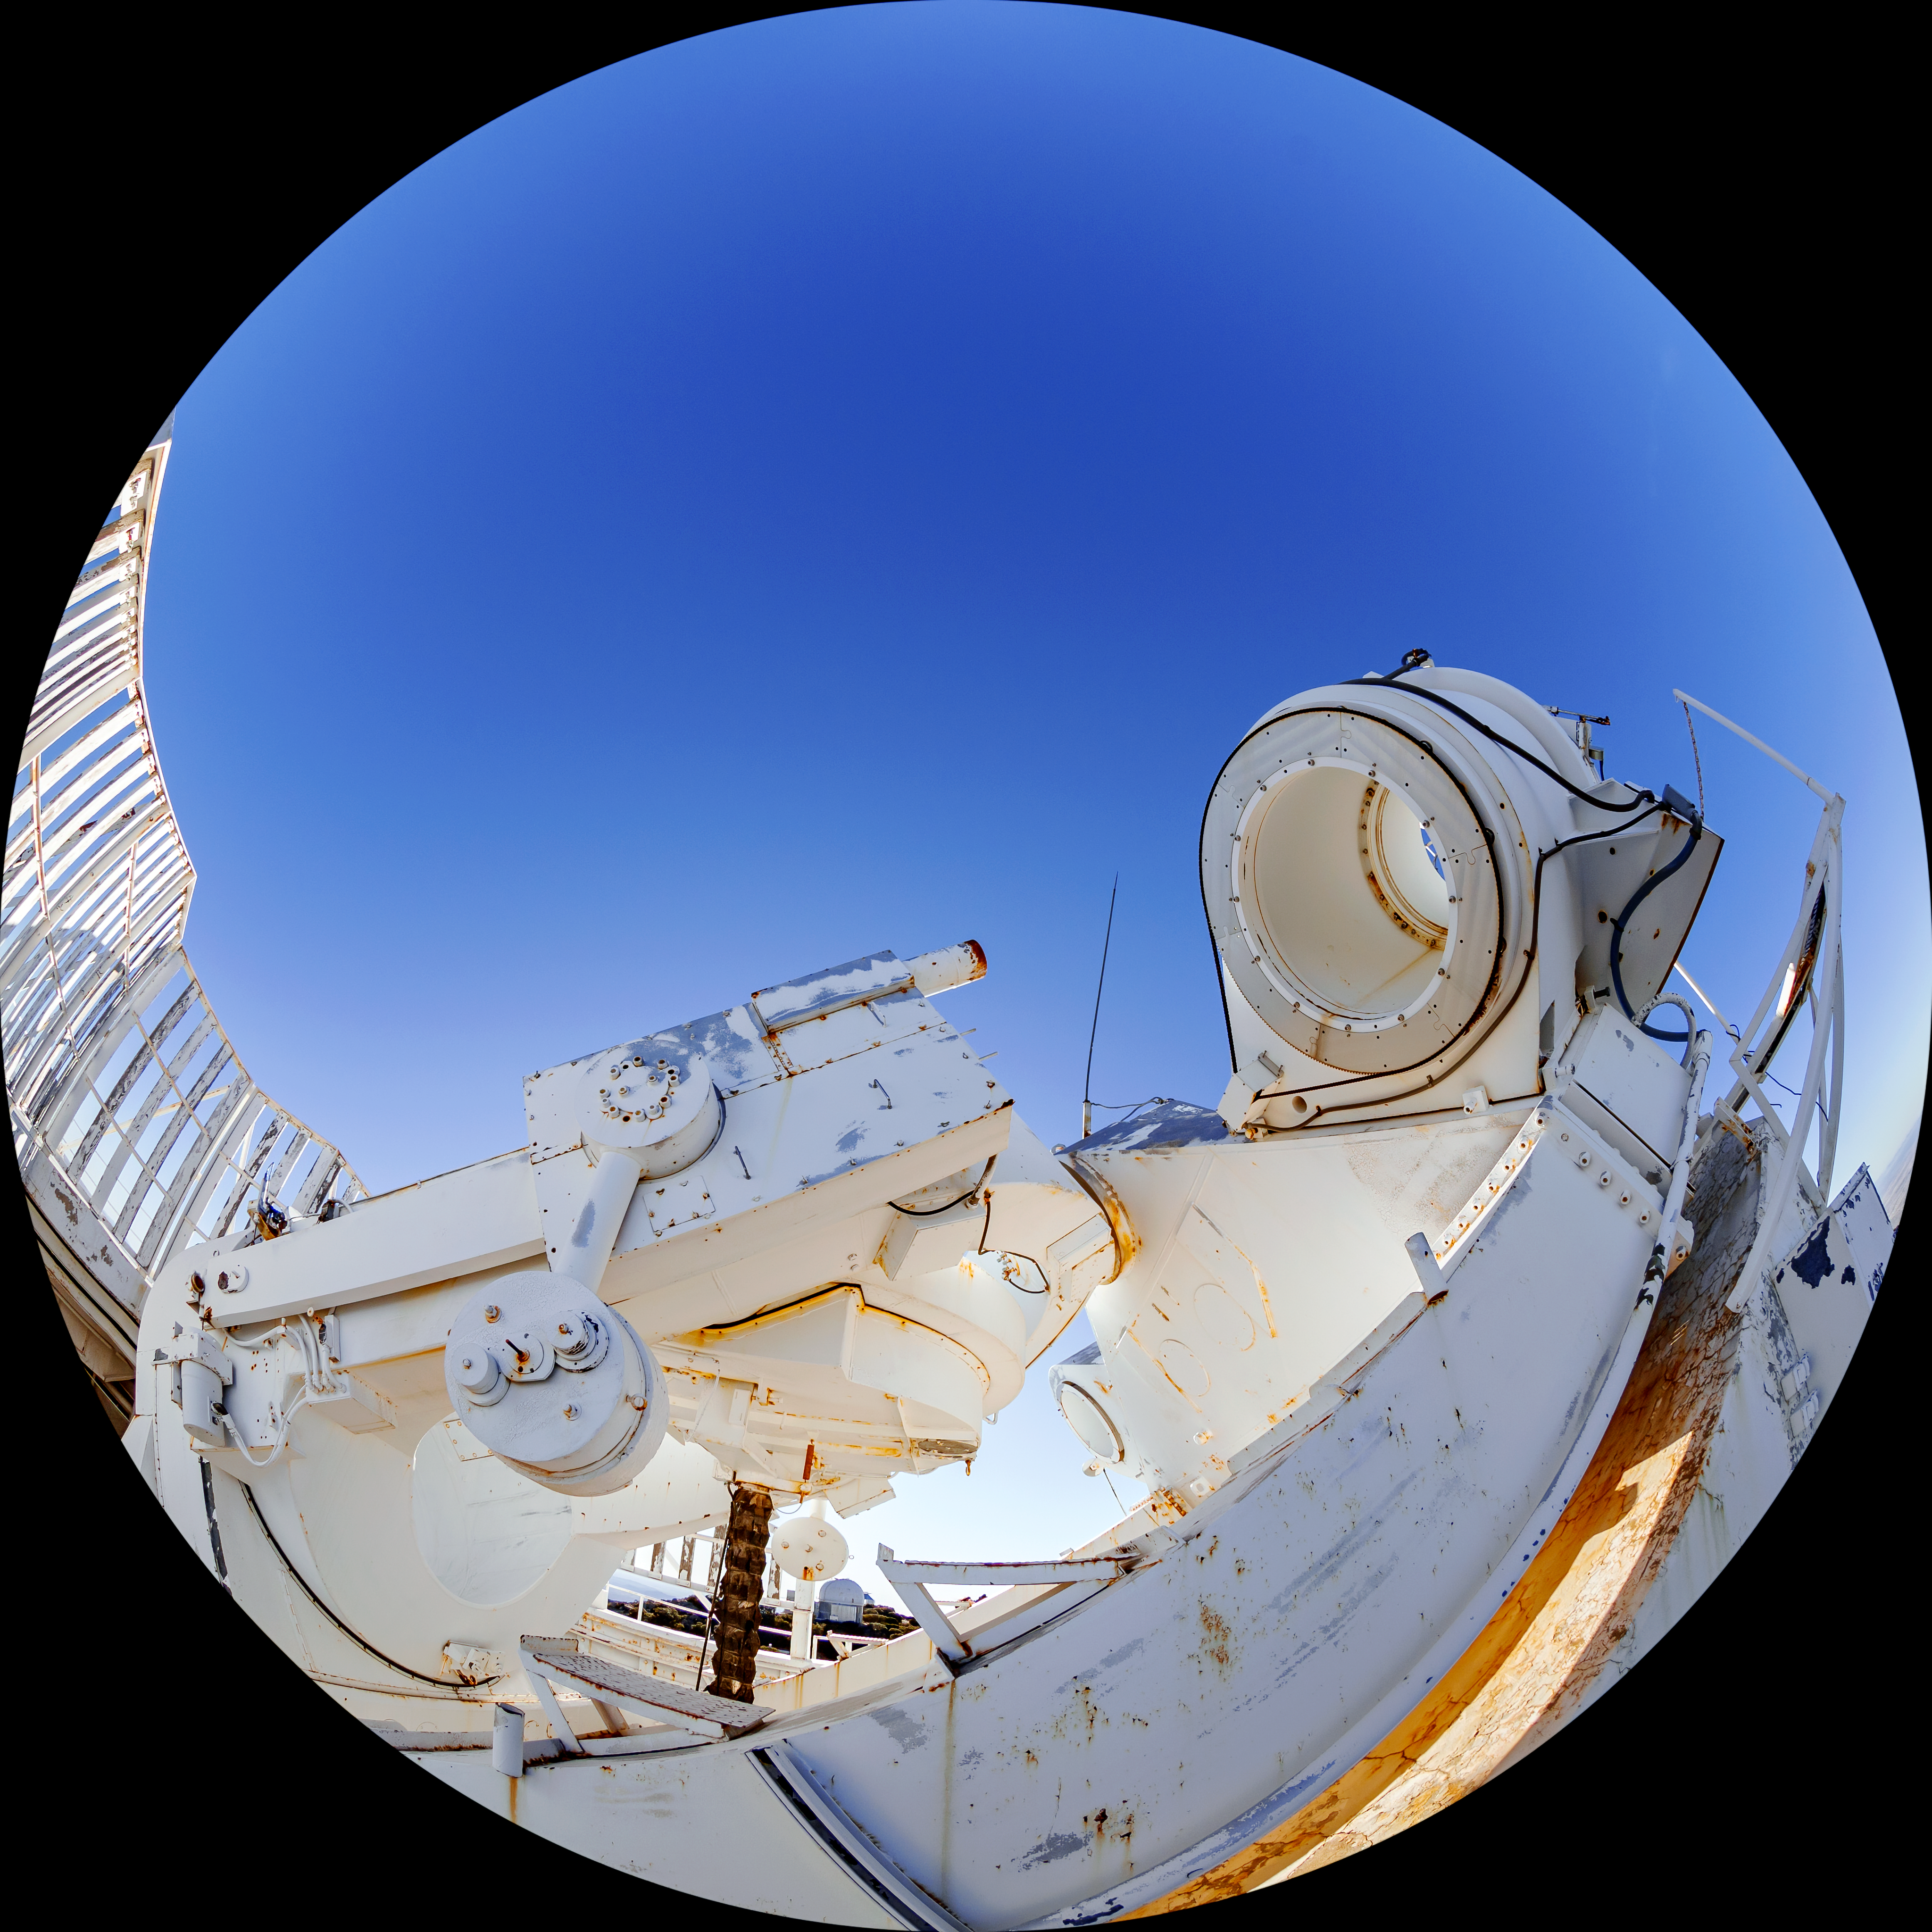

McMath-Pierce Solar Telescope

The McMath-Pierce Solar Telescope located at Kitt Peak National Observatory (KPNO), a Program of NSF NOIRLab.

Credit: KPNO/NOIRLab/NSF/AURA/T. Matsopoulos